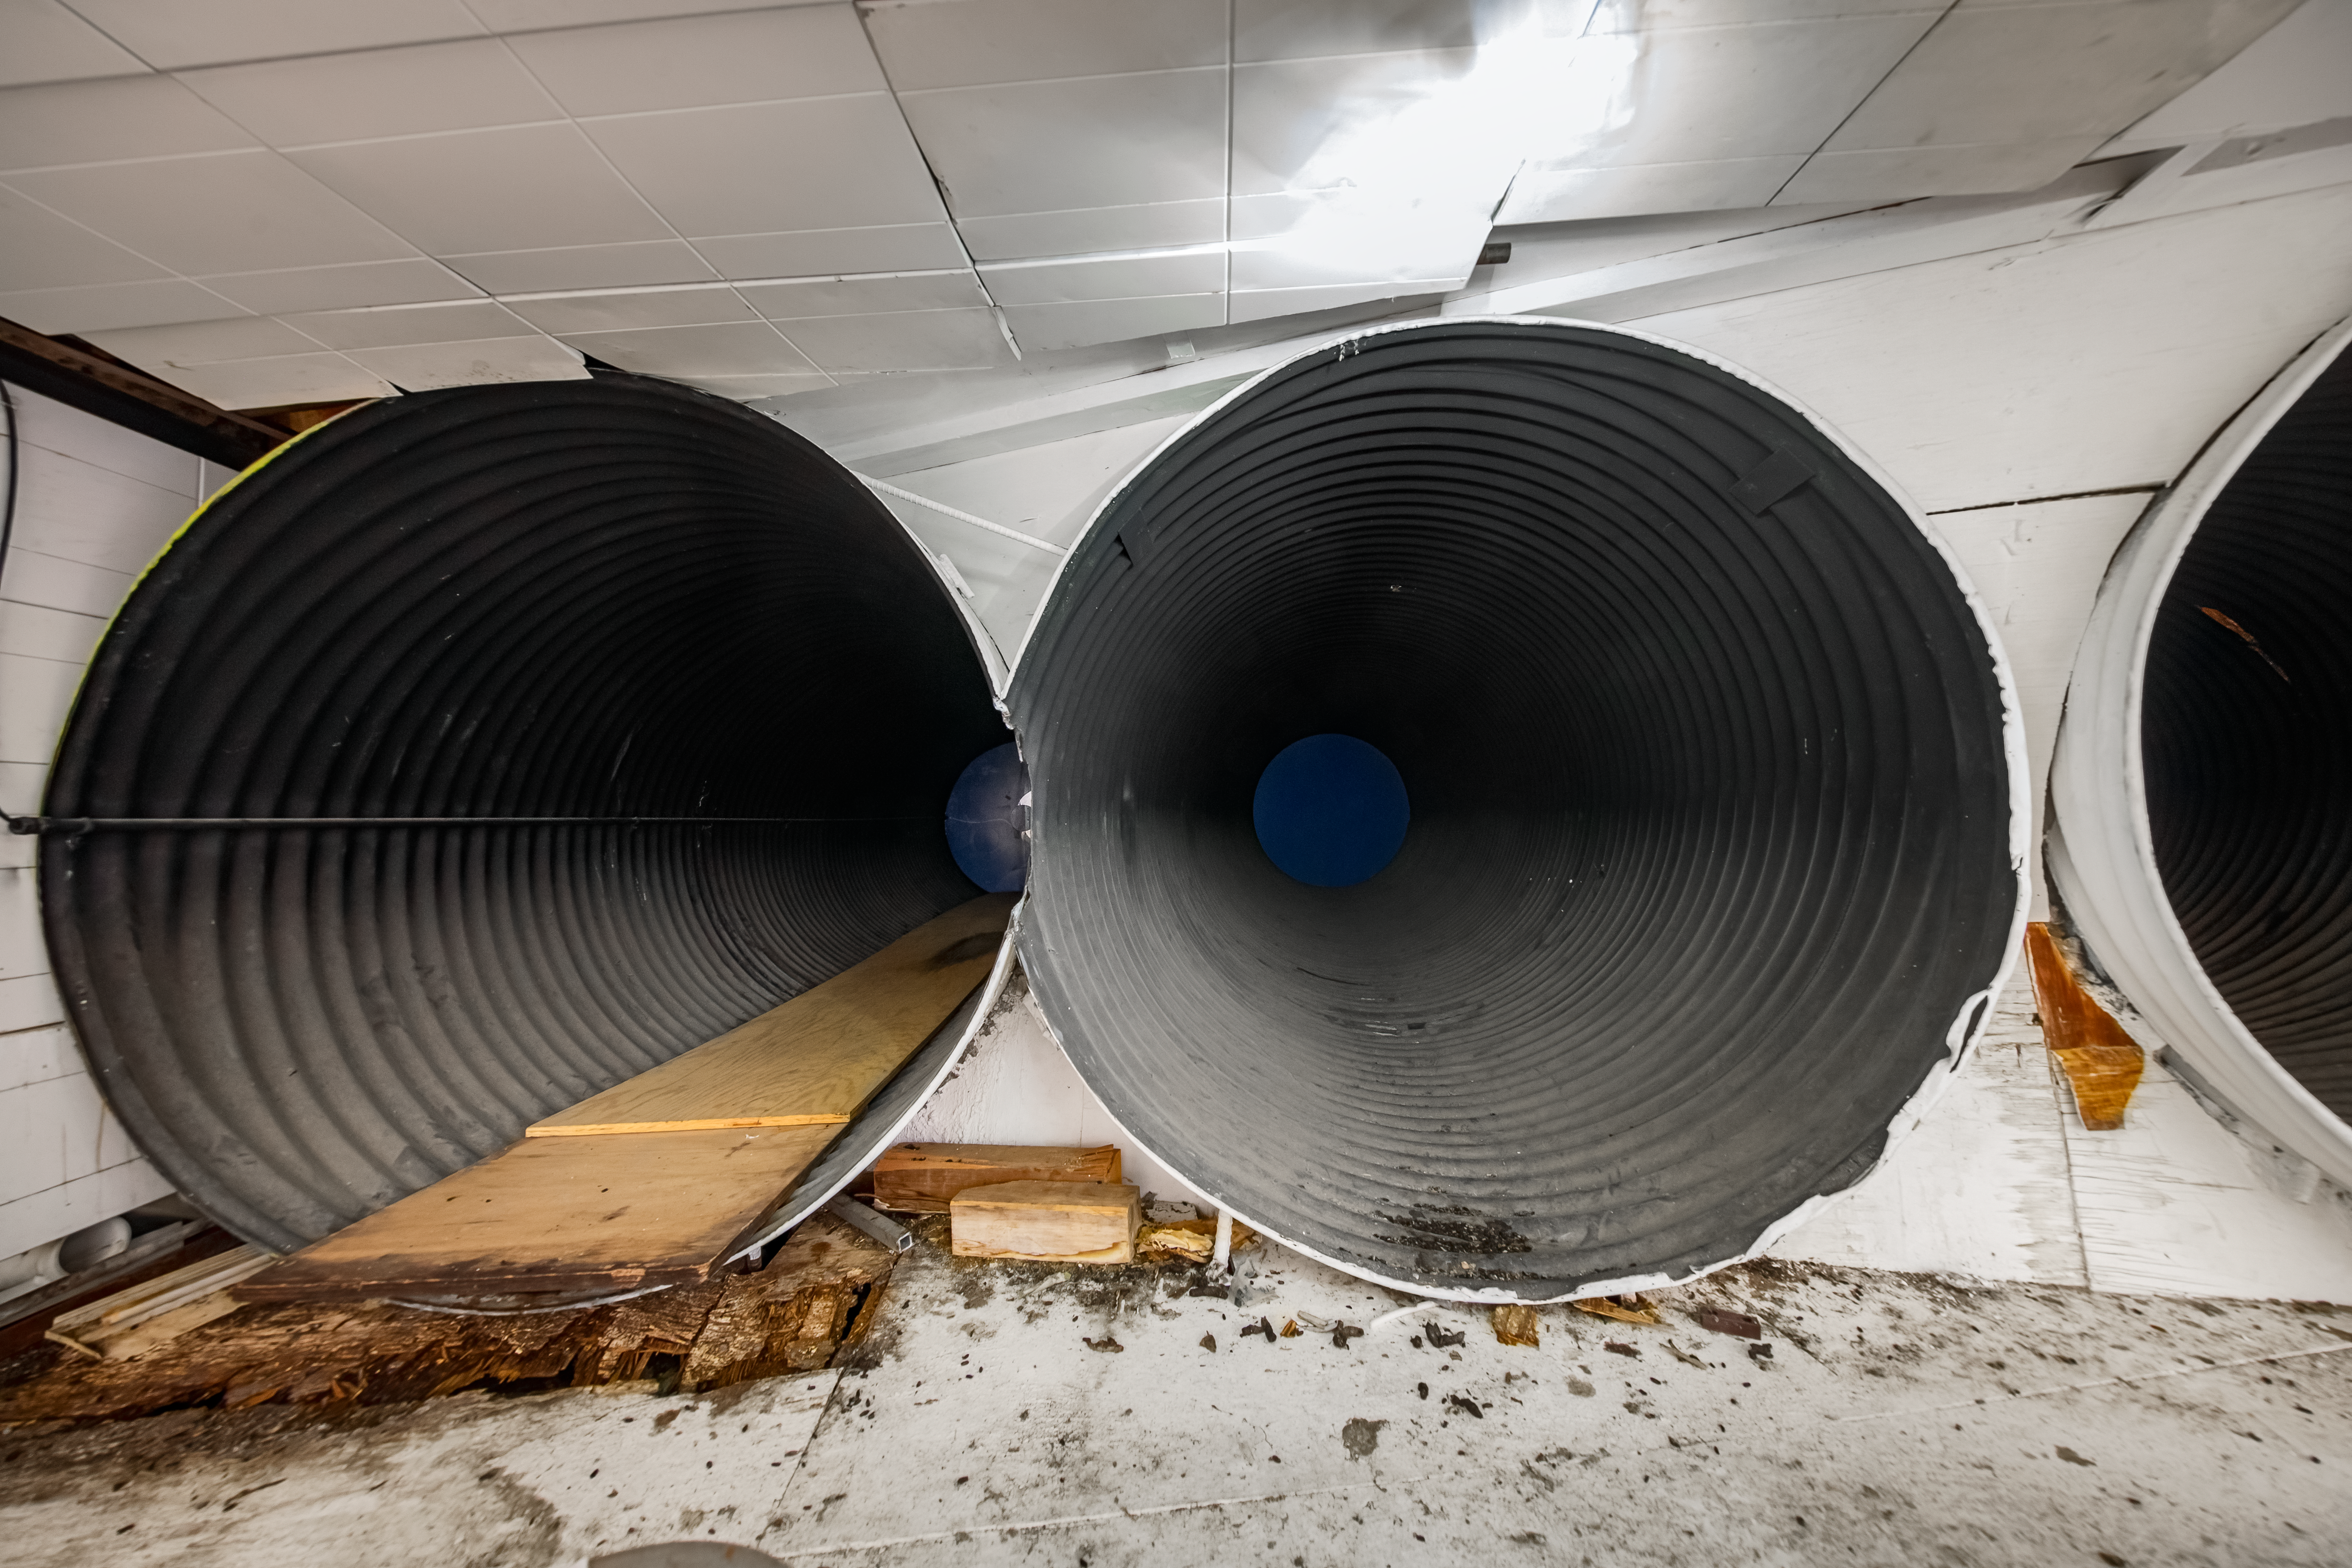

McMath-Pierce Solar Telescope.

Inside the McMath-Pierce Solar Telescope.

Credit: KPNO/NOIRLab/NSF/AURA/D. Salman